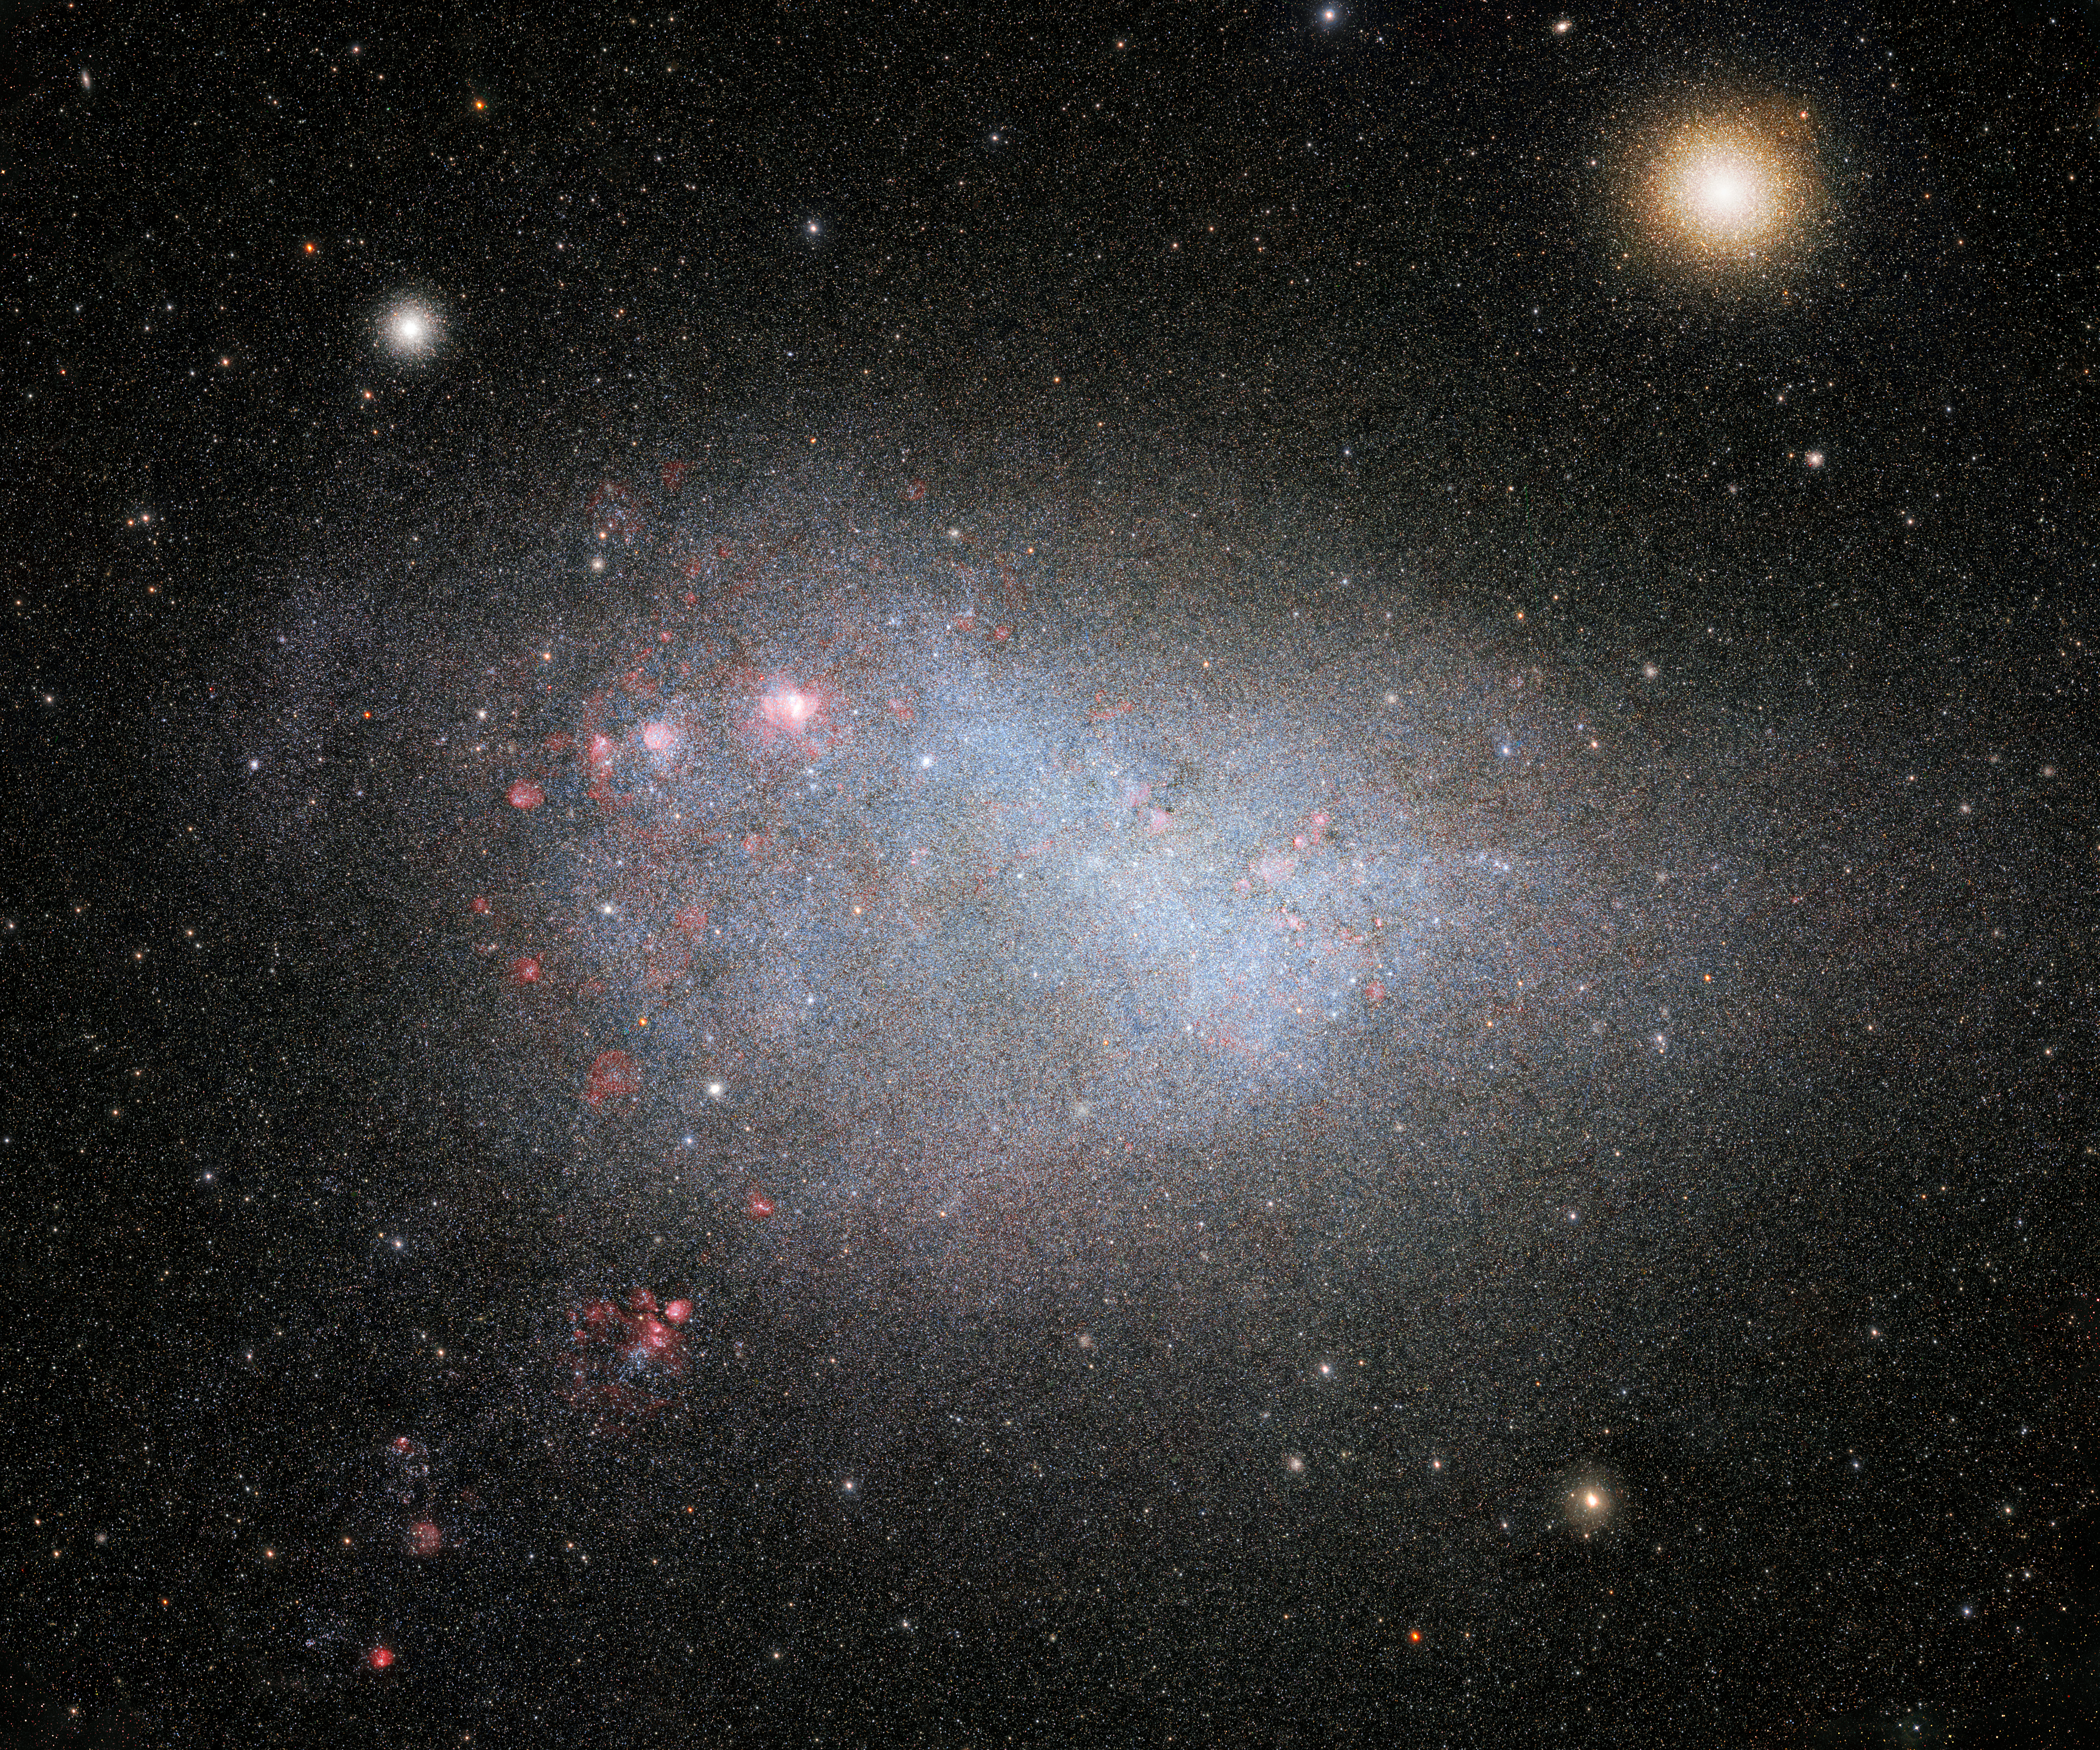

Deepest, widest view of the Small Magellanic Cloud from SMASH

Part of the SMASH dataset showing what is arguably the best wide-angle view of the Small Magellanic Cloud to date. The Large and Small Magellanic Clouds are the largest satellite galaxies of the Milky Way and, unlike the rest of the satellite galaxies, are still actively forming stars — and at a rapid pace.

Credit: CTIO/NOIRLab/NSF/AURA/SMASH/D. Nidever (Montana State University) Acknowledgment: Image processing: Travis Rector (University of Alaska Anchorage), Mahdi Zamani & Davide de Martin